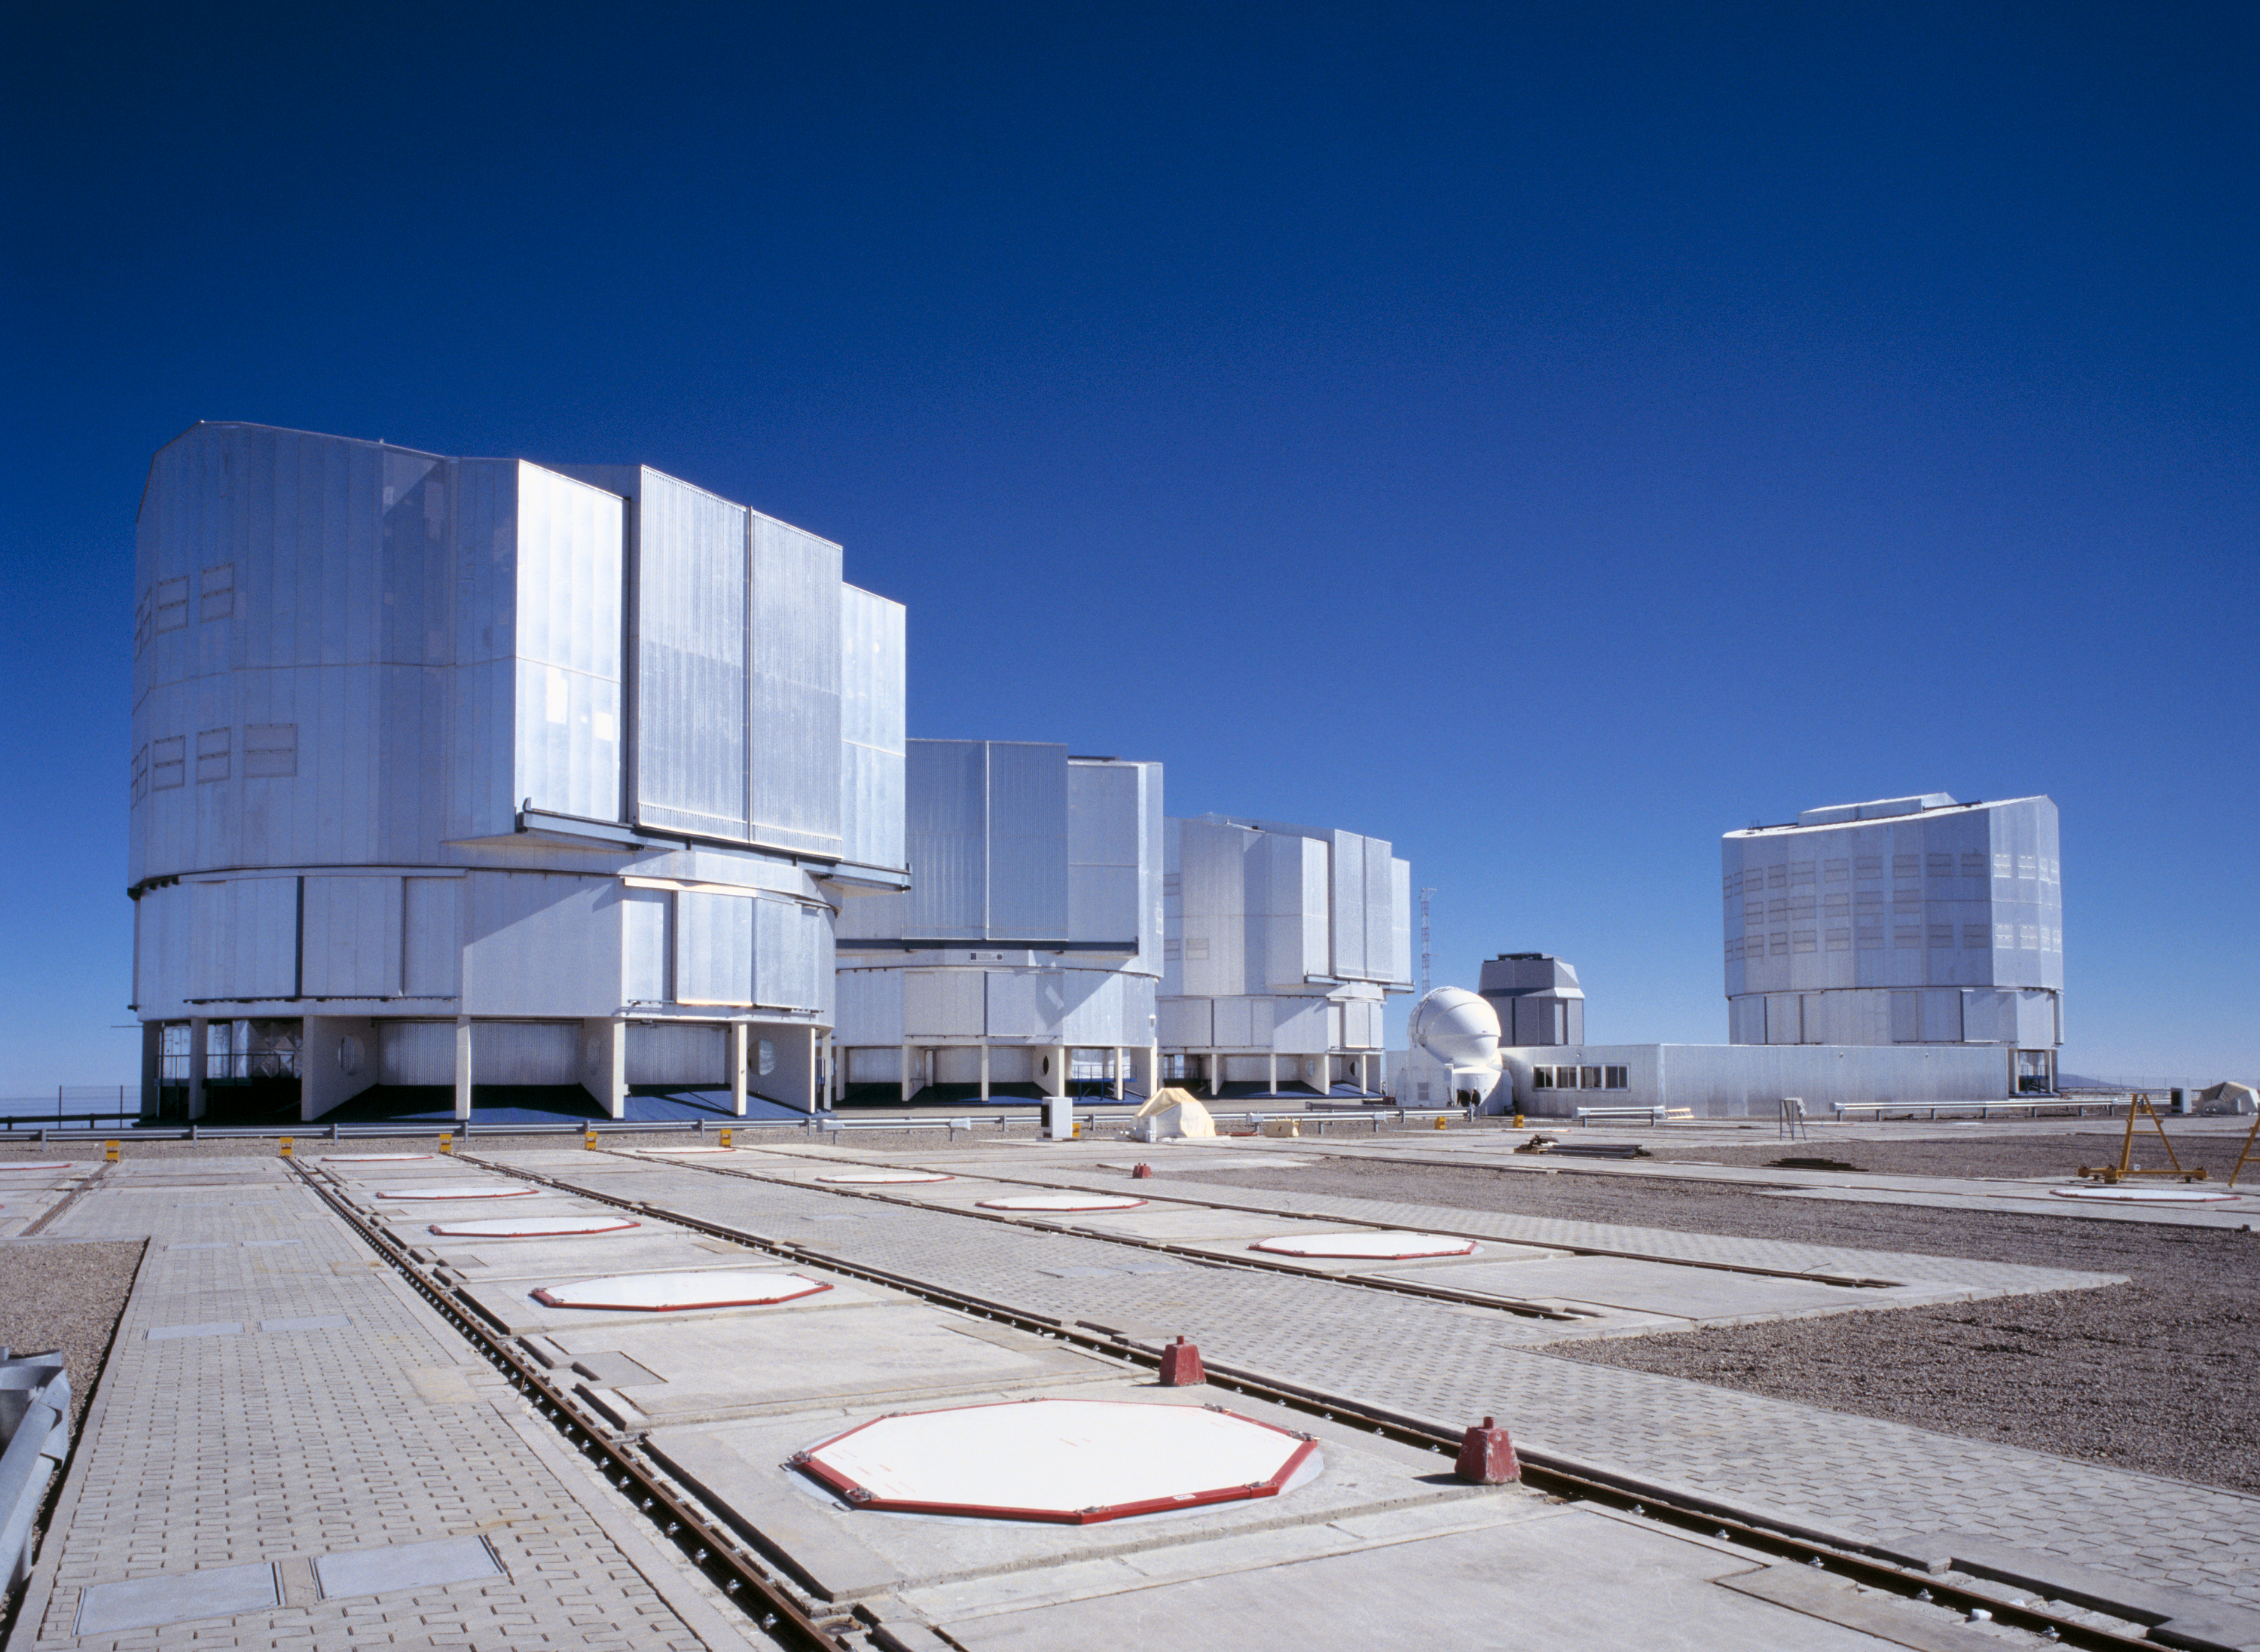

The new set at Paranal - The VLT, the VST dome and the AT1

General view of the Paranal Observatory Platform with six domes (from left to right): ANTU, KUEYEN, MELIPAL, AT1, VLT Survey Telescope (still to be installed) and YEPUN. Some of the positions for the Auxiliary Telescopes and the railway tracks on which they move are seen in the foreground.

Credit: ESO